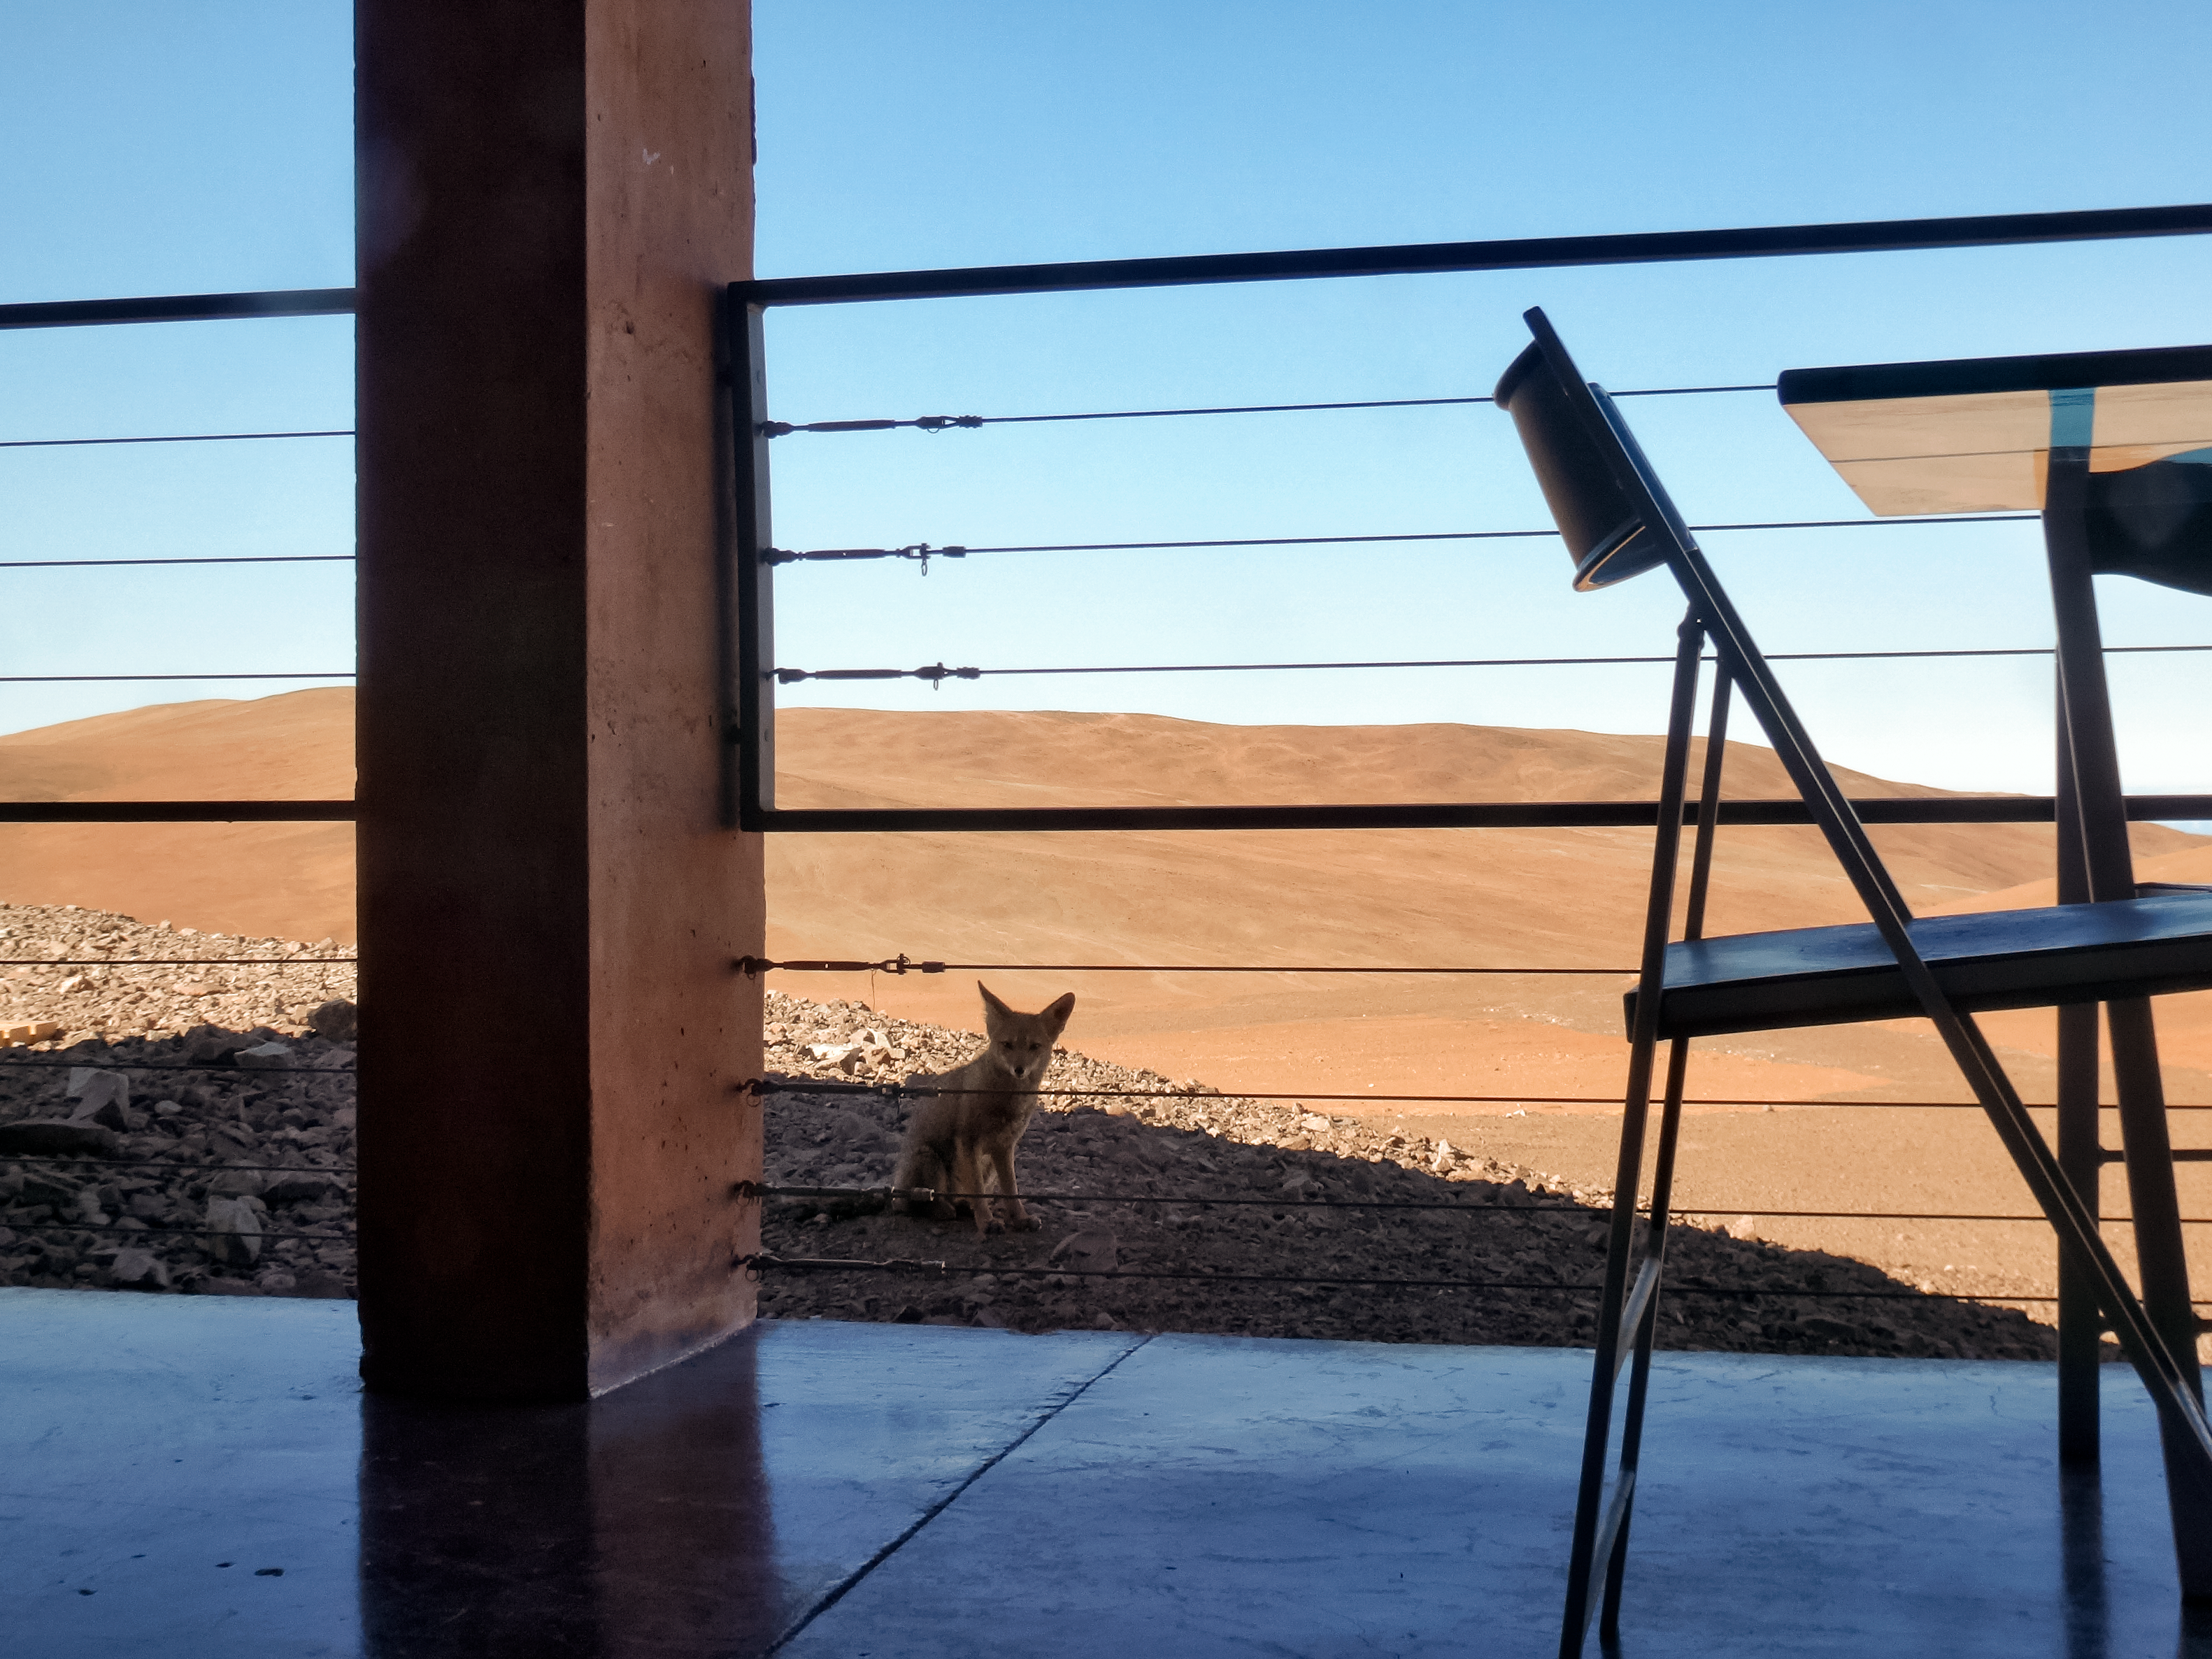

Breakfast buddy

The Paranal site is a remote and challenging environment. Exceptionally arid with incredibly little rainfall, and very isolated to avoid light pollution, flora and fauna have to be very well adapted to survive. The la Residencia hotel, home for staff at ESO's Very Large Telescope, offers a luxurious respite from the harsh working conditions. A curious local made the photographer — ESO Photo Ambassador, Heiko Sommer — a little visit at breakfast.

Credit: H. Sommer/ESO